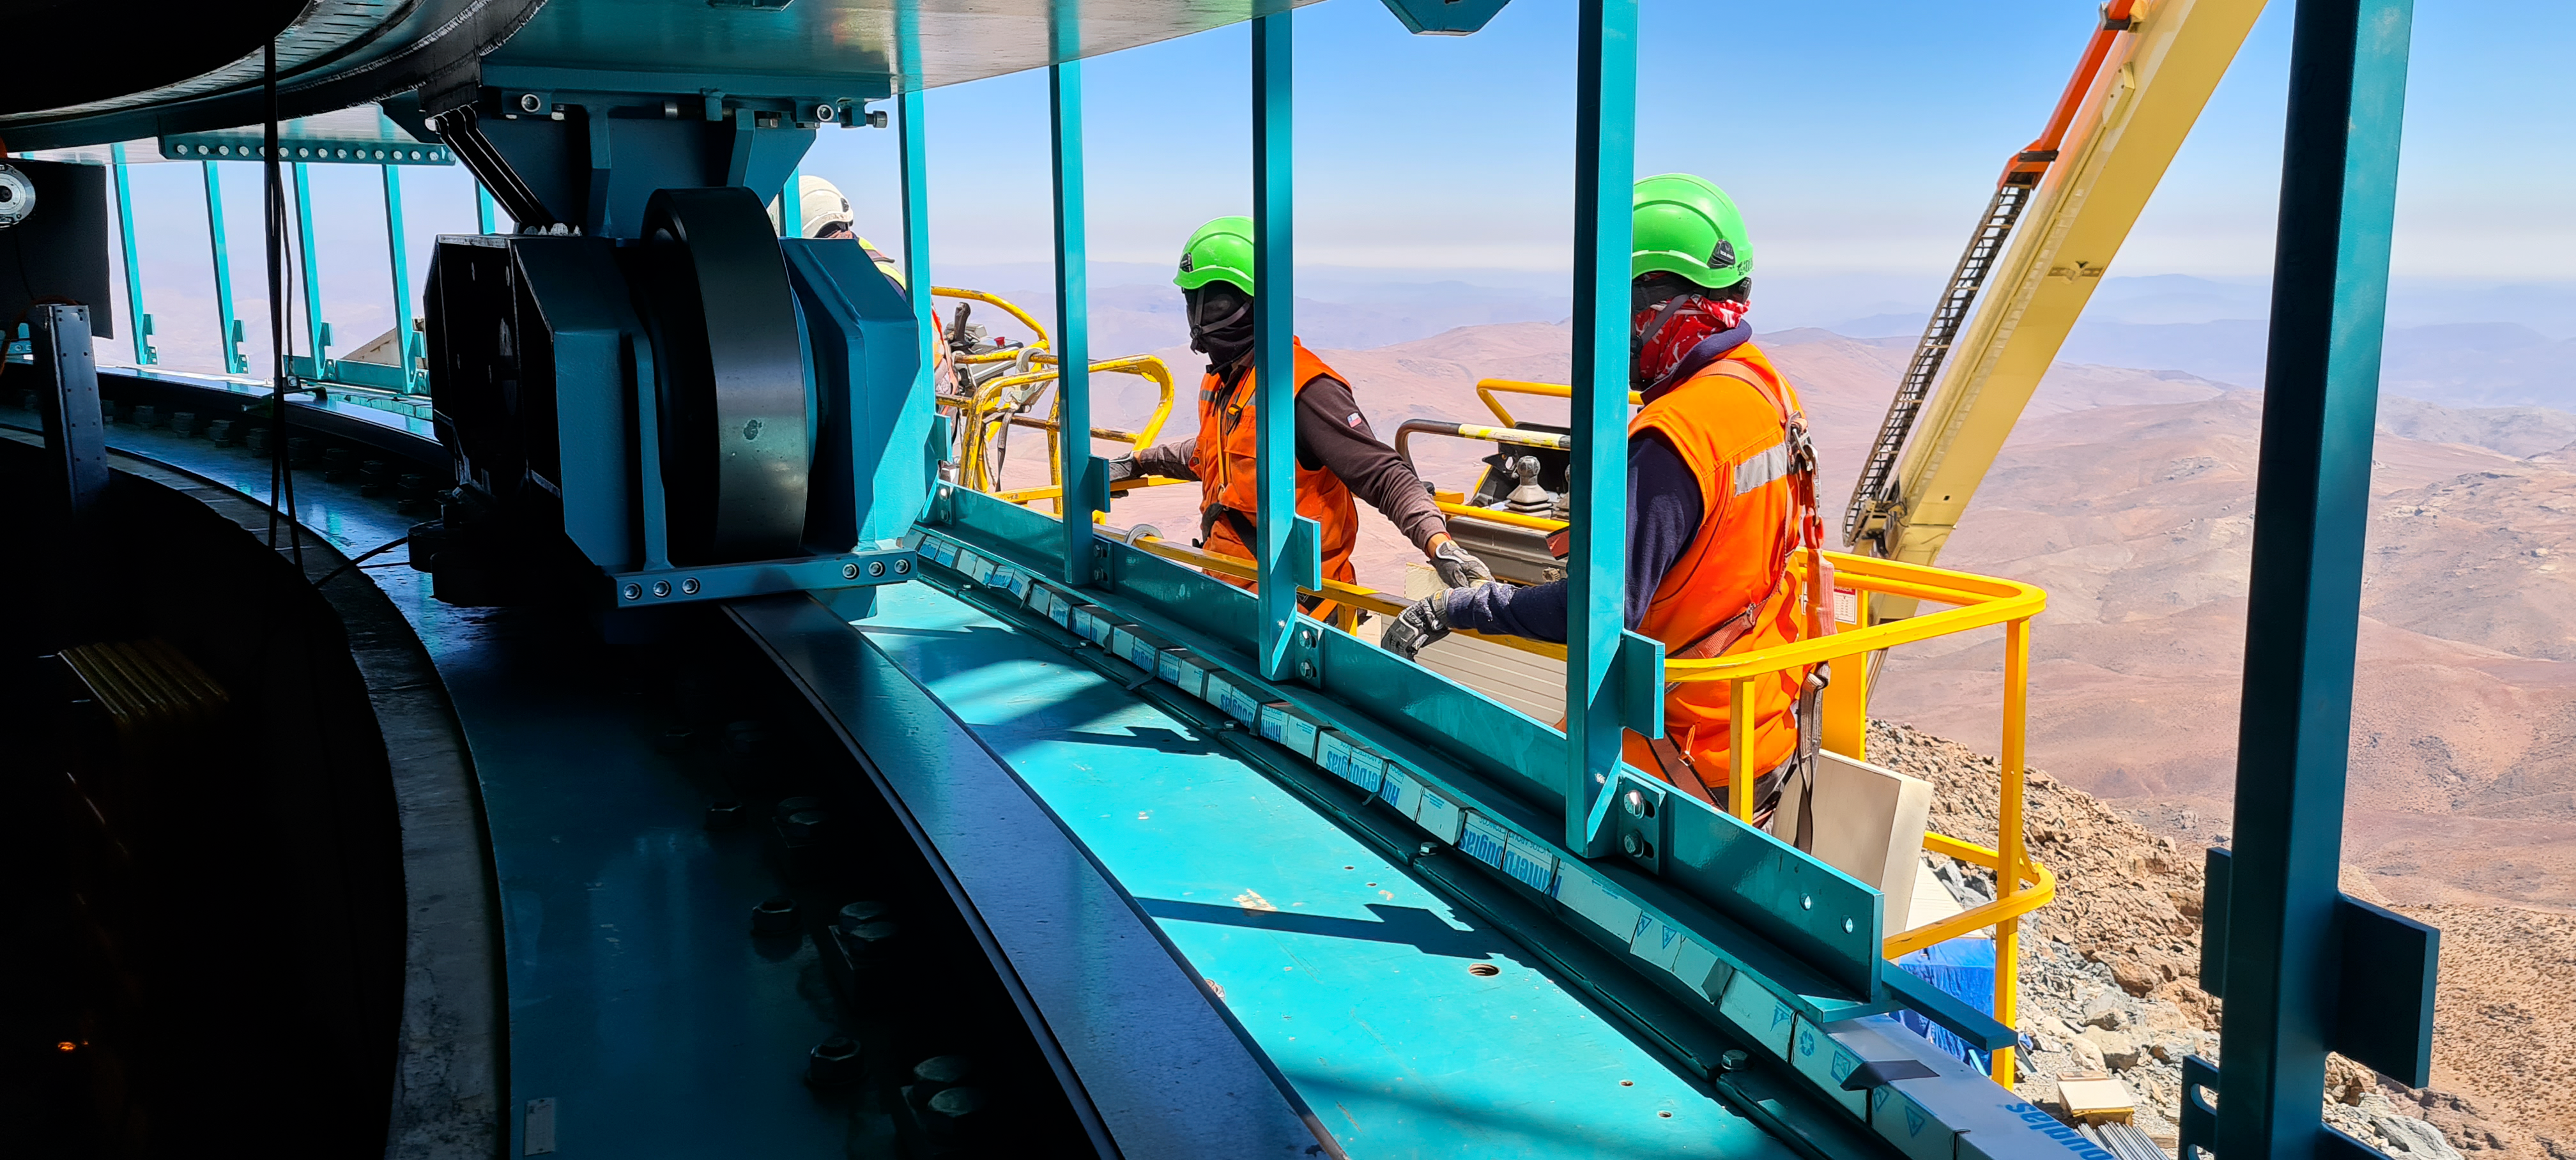

Construction on Rubin Observatory

Construction activity on Rubin Observatory on Cerro Pachón in Chile from March 2022.

Credit: RubinObs/NOIRLab/SLAC/NSF/DOE/AURA